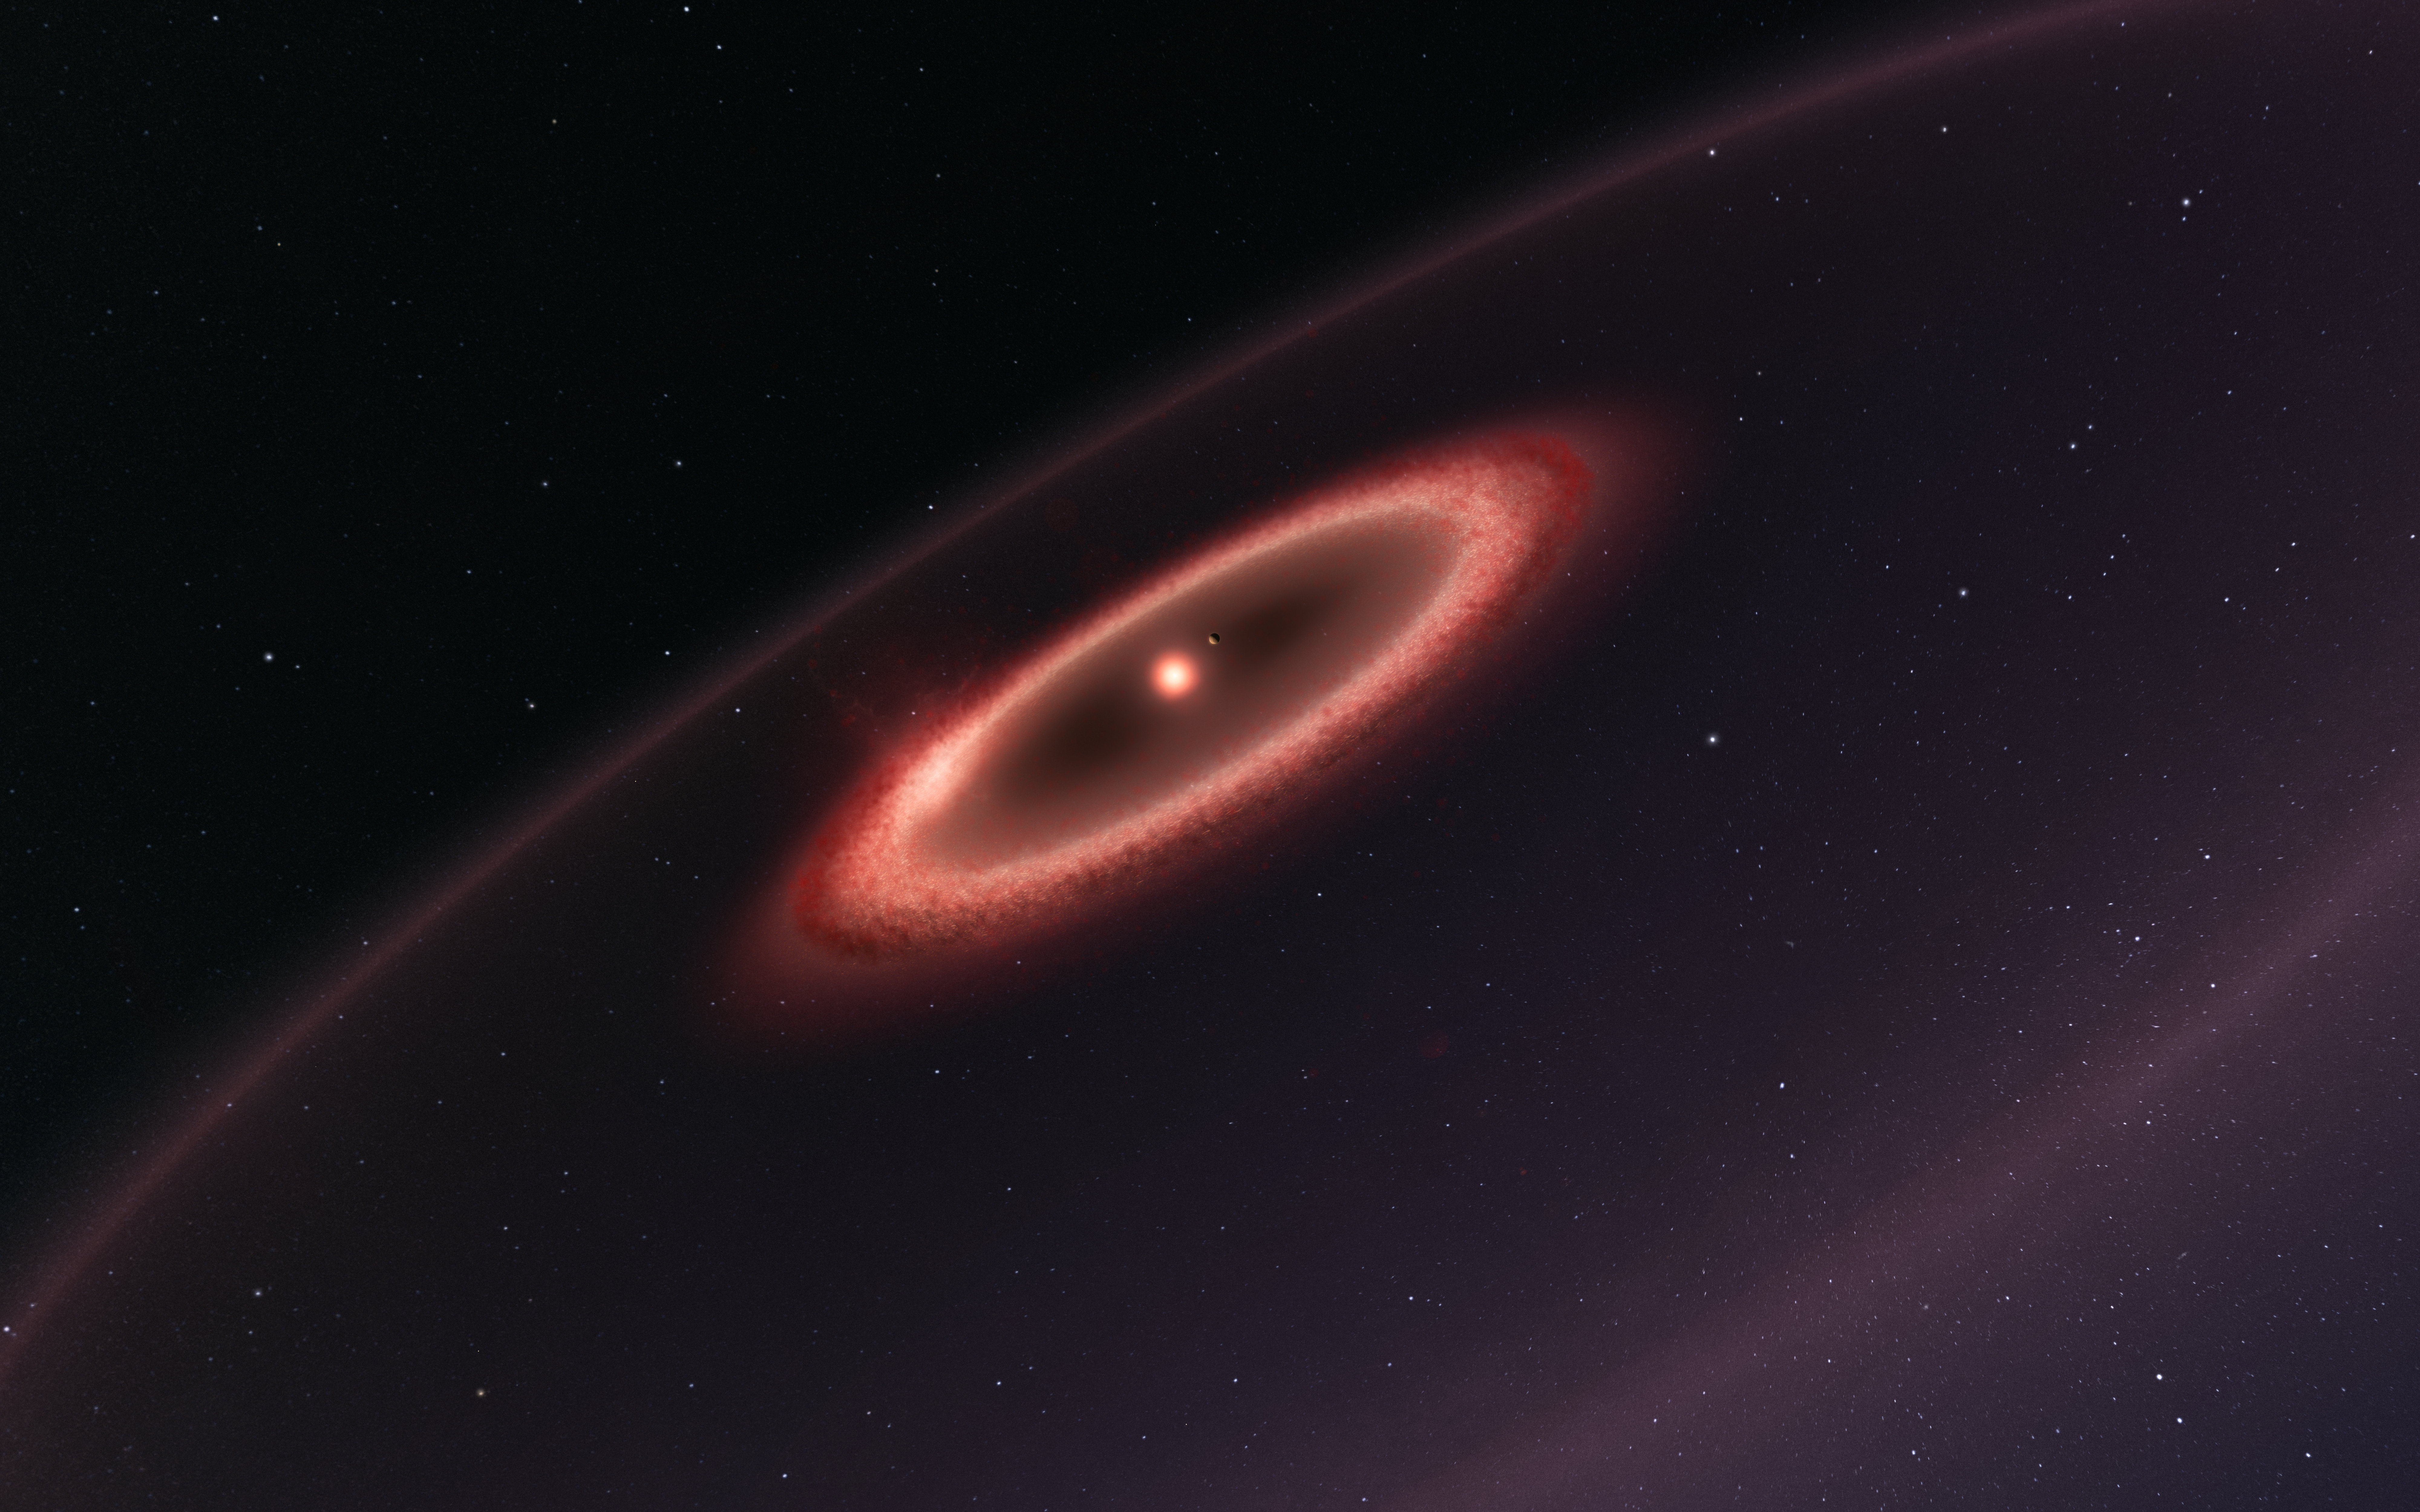

Artist’s impression of the dust belts around Proxima Centauri

This artist’s impression shows how the newly discovered belts of dust around the closest star to the Solar System, Proxima Centauri, may look. ALMA observations revealed the glow coming from cold dust in a region between one to four times as far from Proxima Centauri as the Earth is from the Sun. The data also hint at the presence of an even cooler outer dust belt and indicate the presence of an elaborate planetary system. These structures are similar to the much larger belts in the Solar System and are also expected to be made from particles of rock and ice that failed to form planets.

Note that this sketch is not to scale — to make Proxima b clearly visible it has been shown further from the star and larger than it is in reality.

Credit: ESO/M. Kornmesser